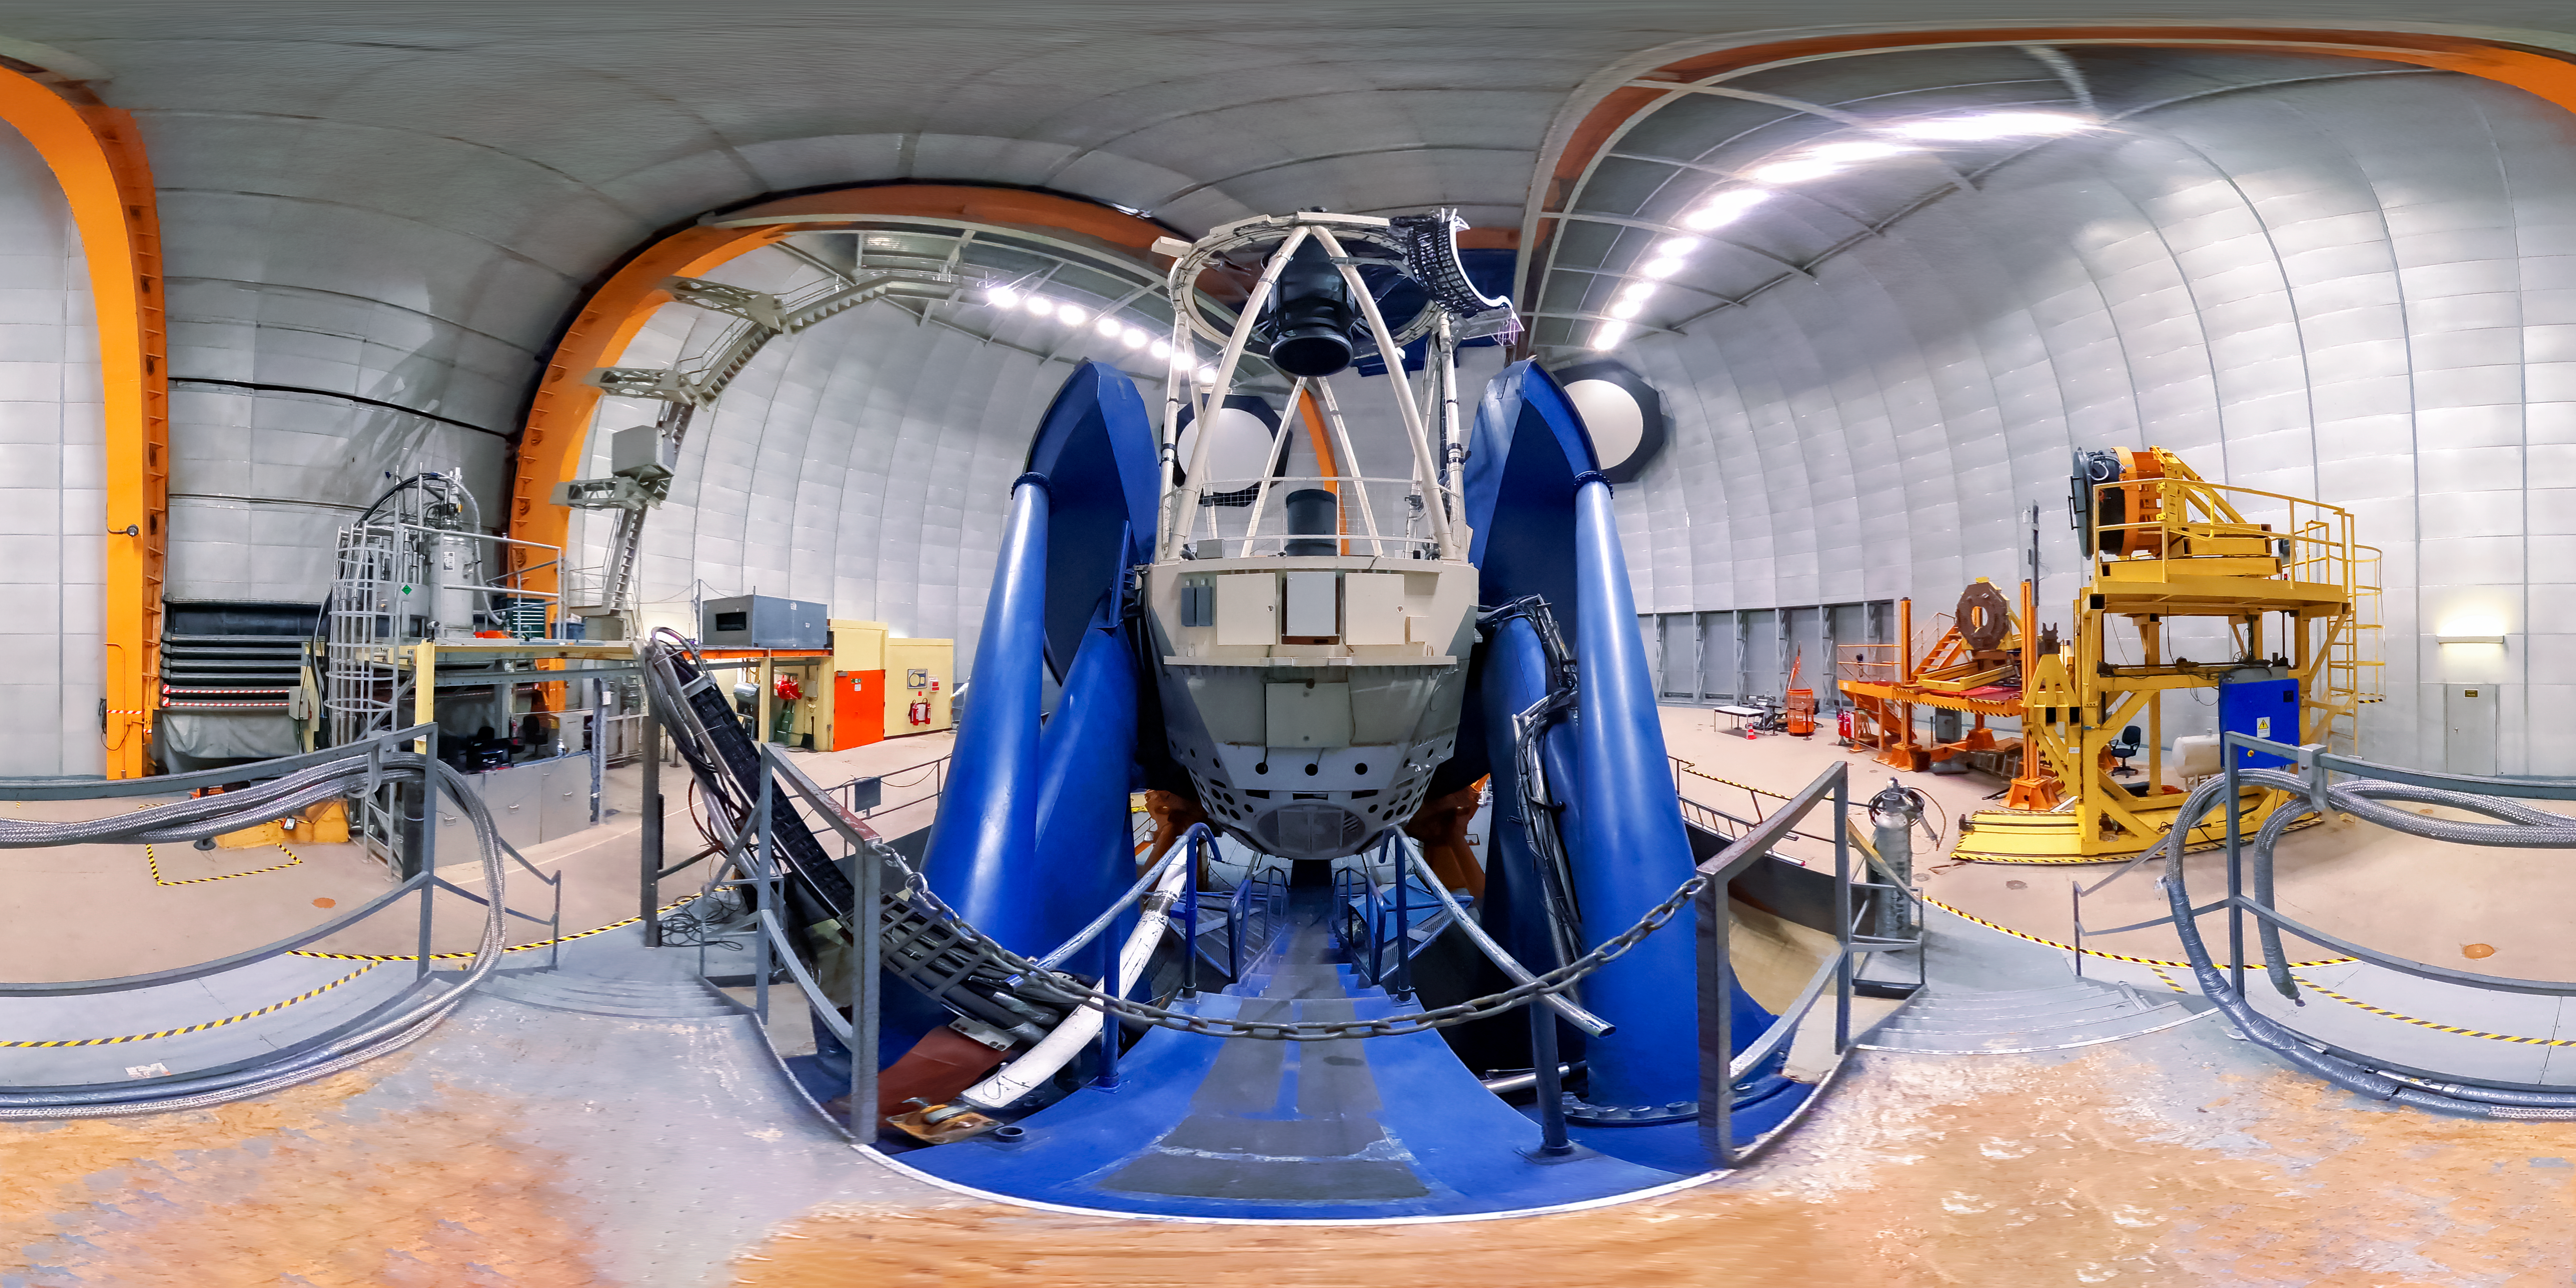

Víctor M. Blanco 4-meter Telescope telescope panorama

A panorama of the interior of the dome for the Víctor M. Blanco 4-meter Telescope, with the telescope itself visible, at Cerro Tololo Inter-American Observatory in Chile.

Credit: NOIRLab/AURA/NSF/D. Munizaga